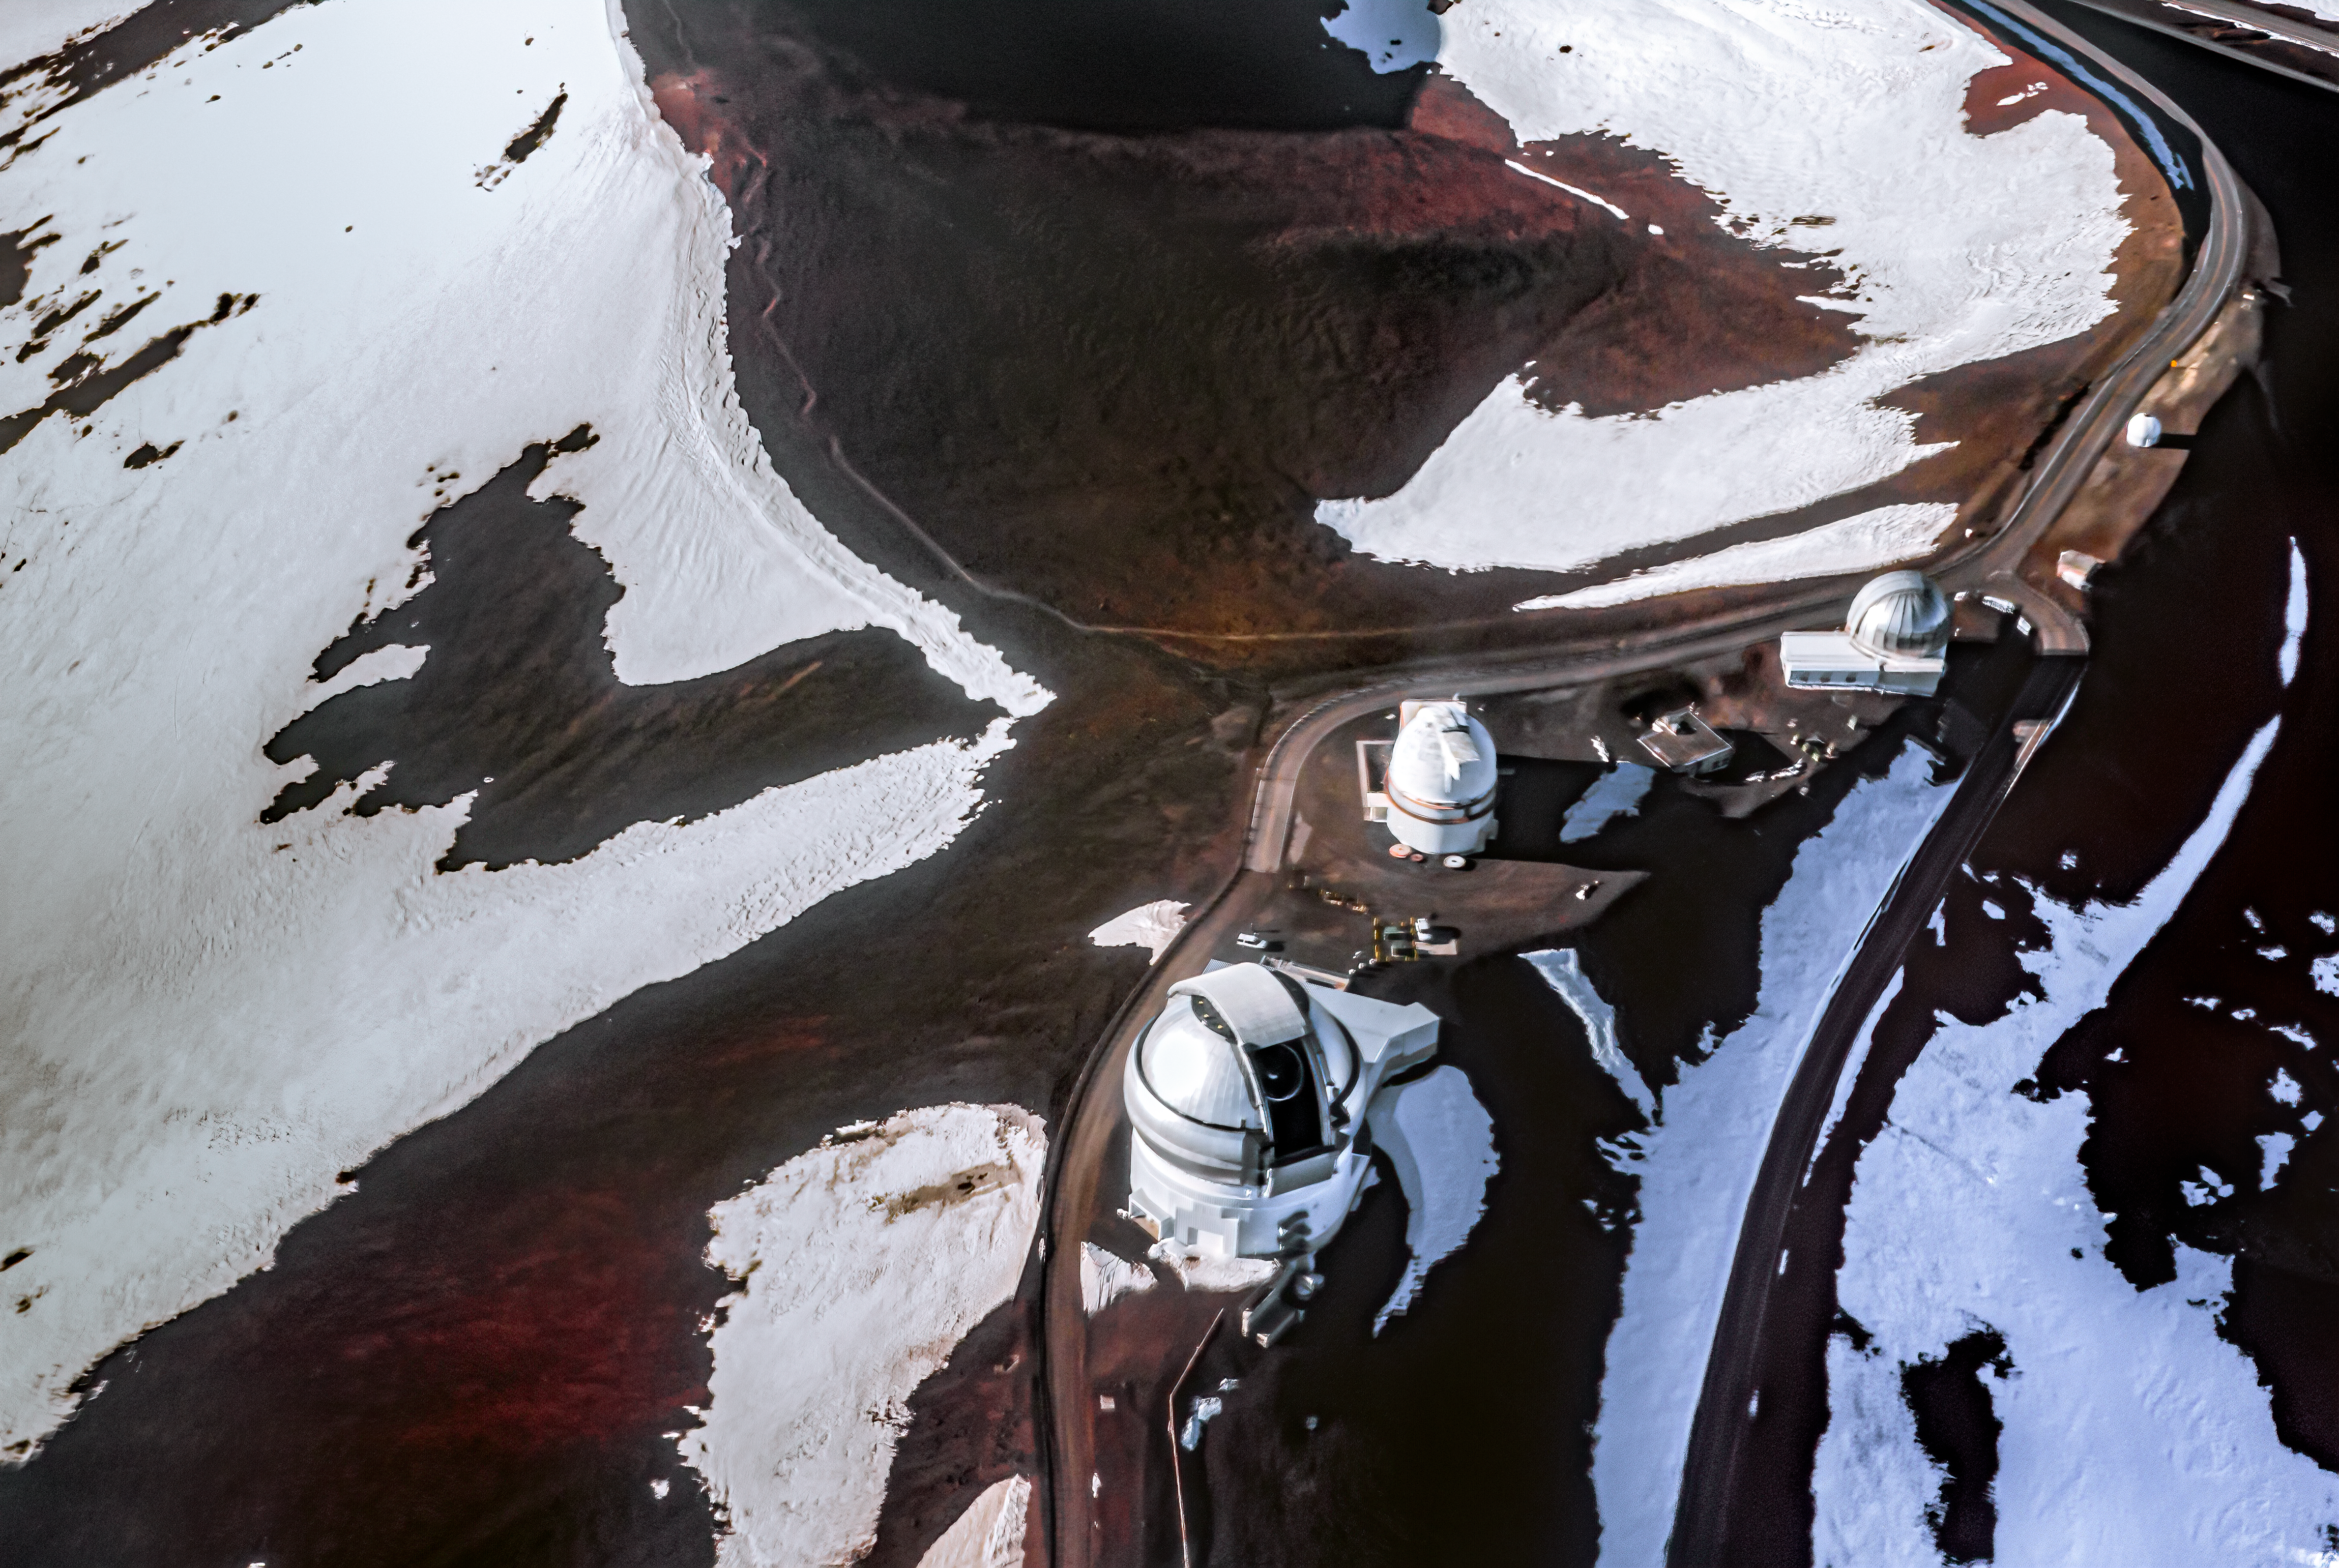

Gemini North - Aerial

Aerial view of Gemini North near the summit of Maunakea.

Credit: International Gemini Observatory/NSF NOIRLab/AURA/J. Pollard